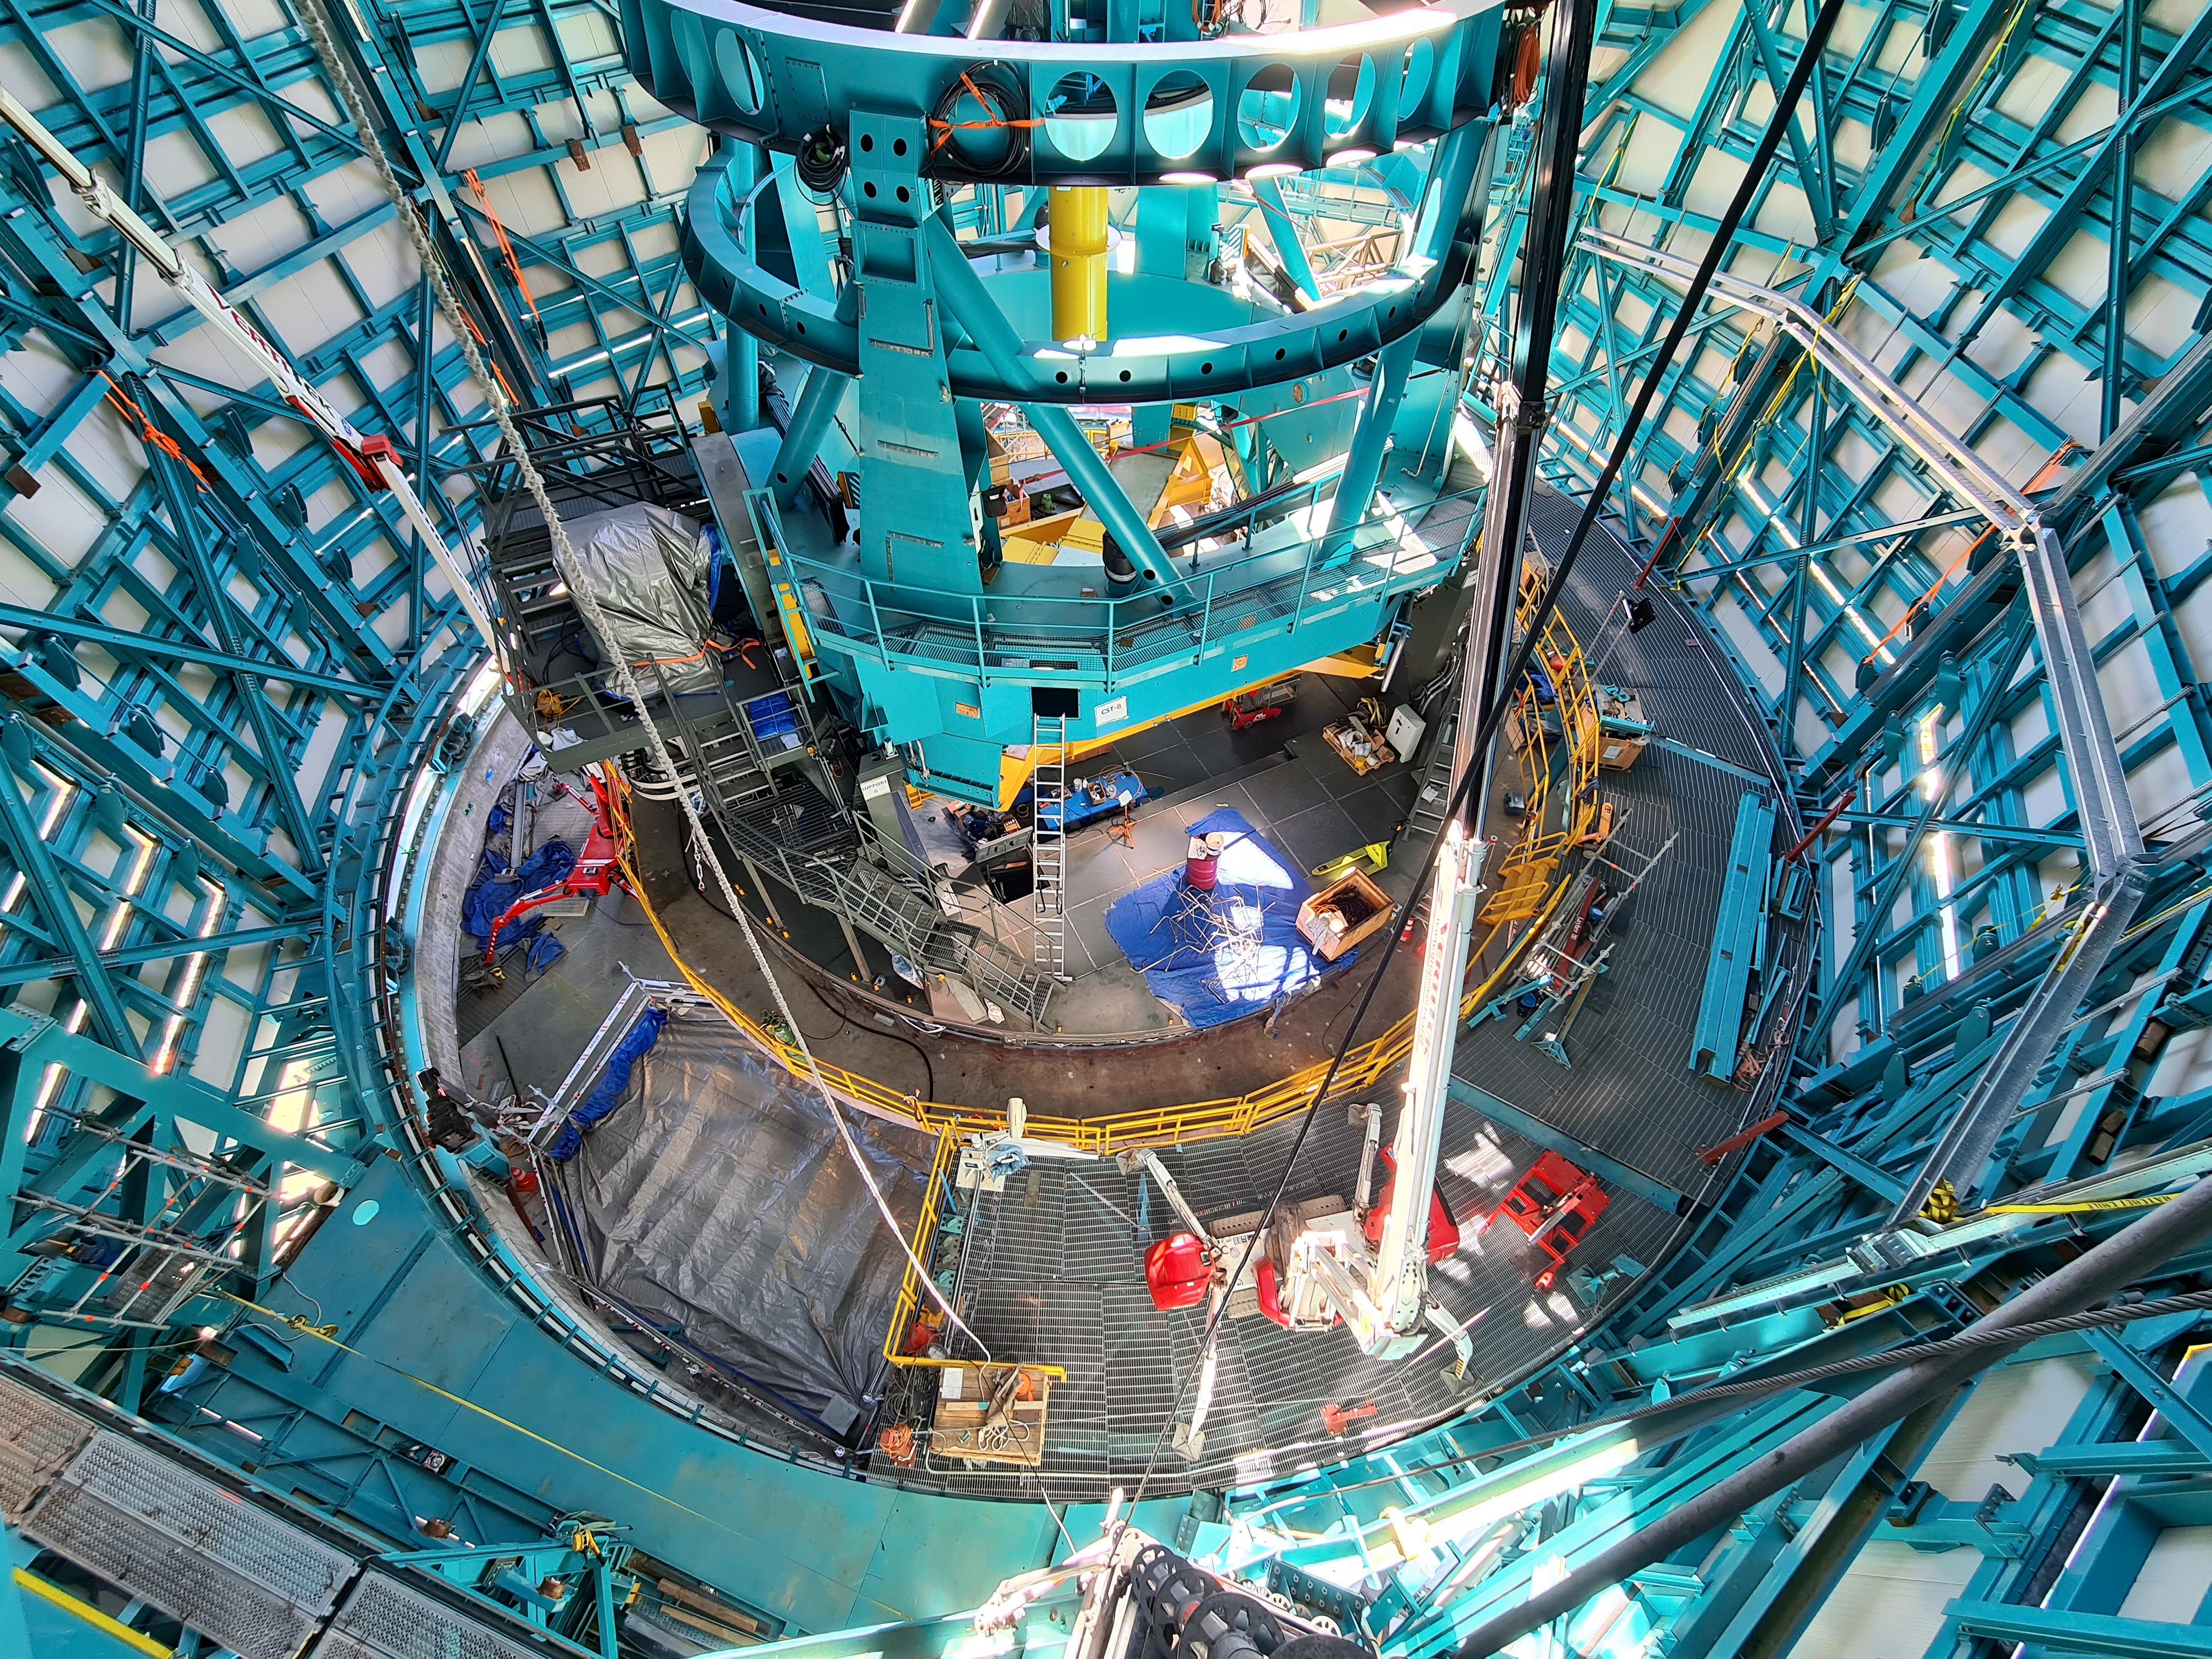

TMA Construction at Rubin Observatory

Construction continues on the TMA inside the dome of the observatory.

Credit: Rubin Obs/NSF/AURA